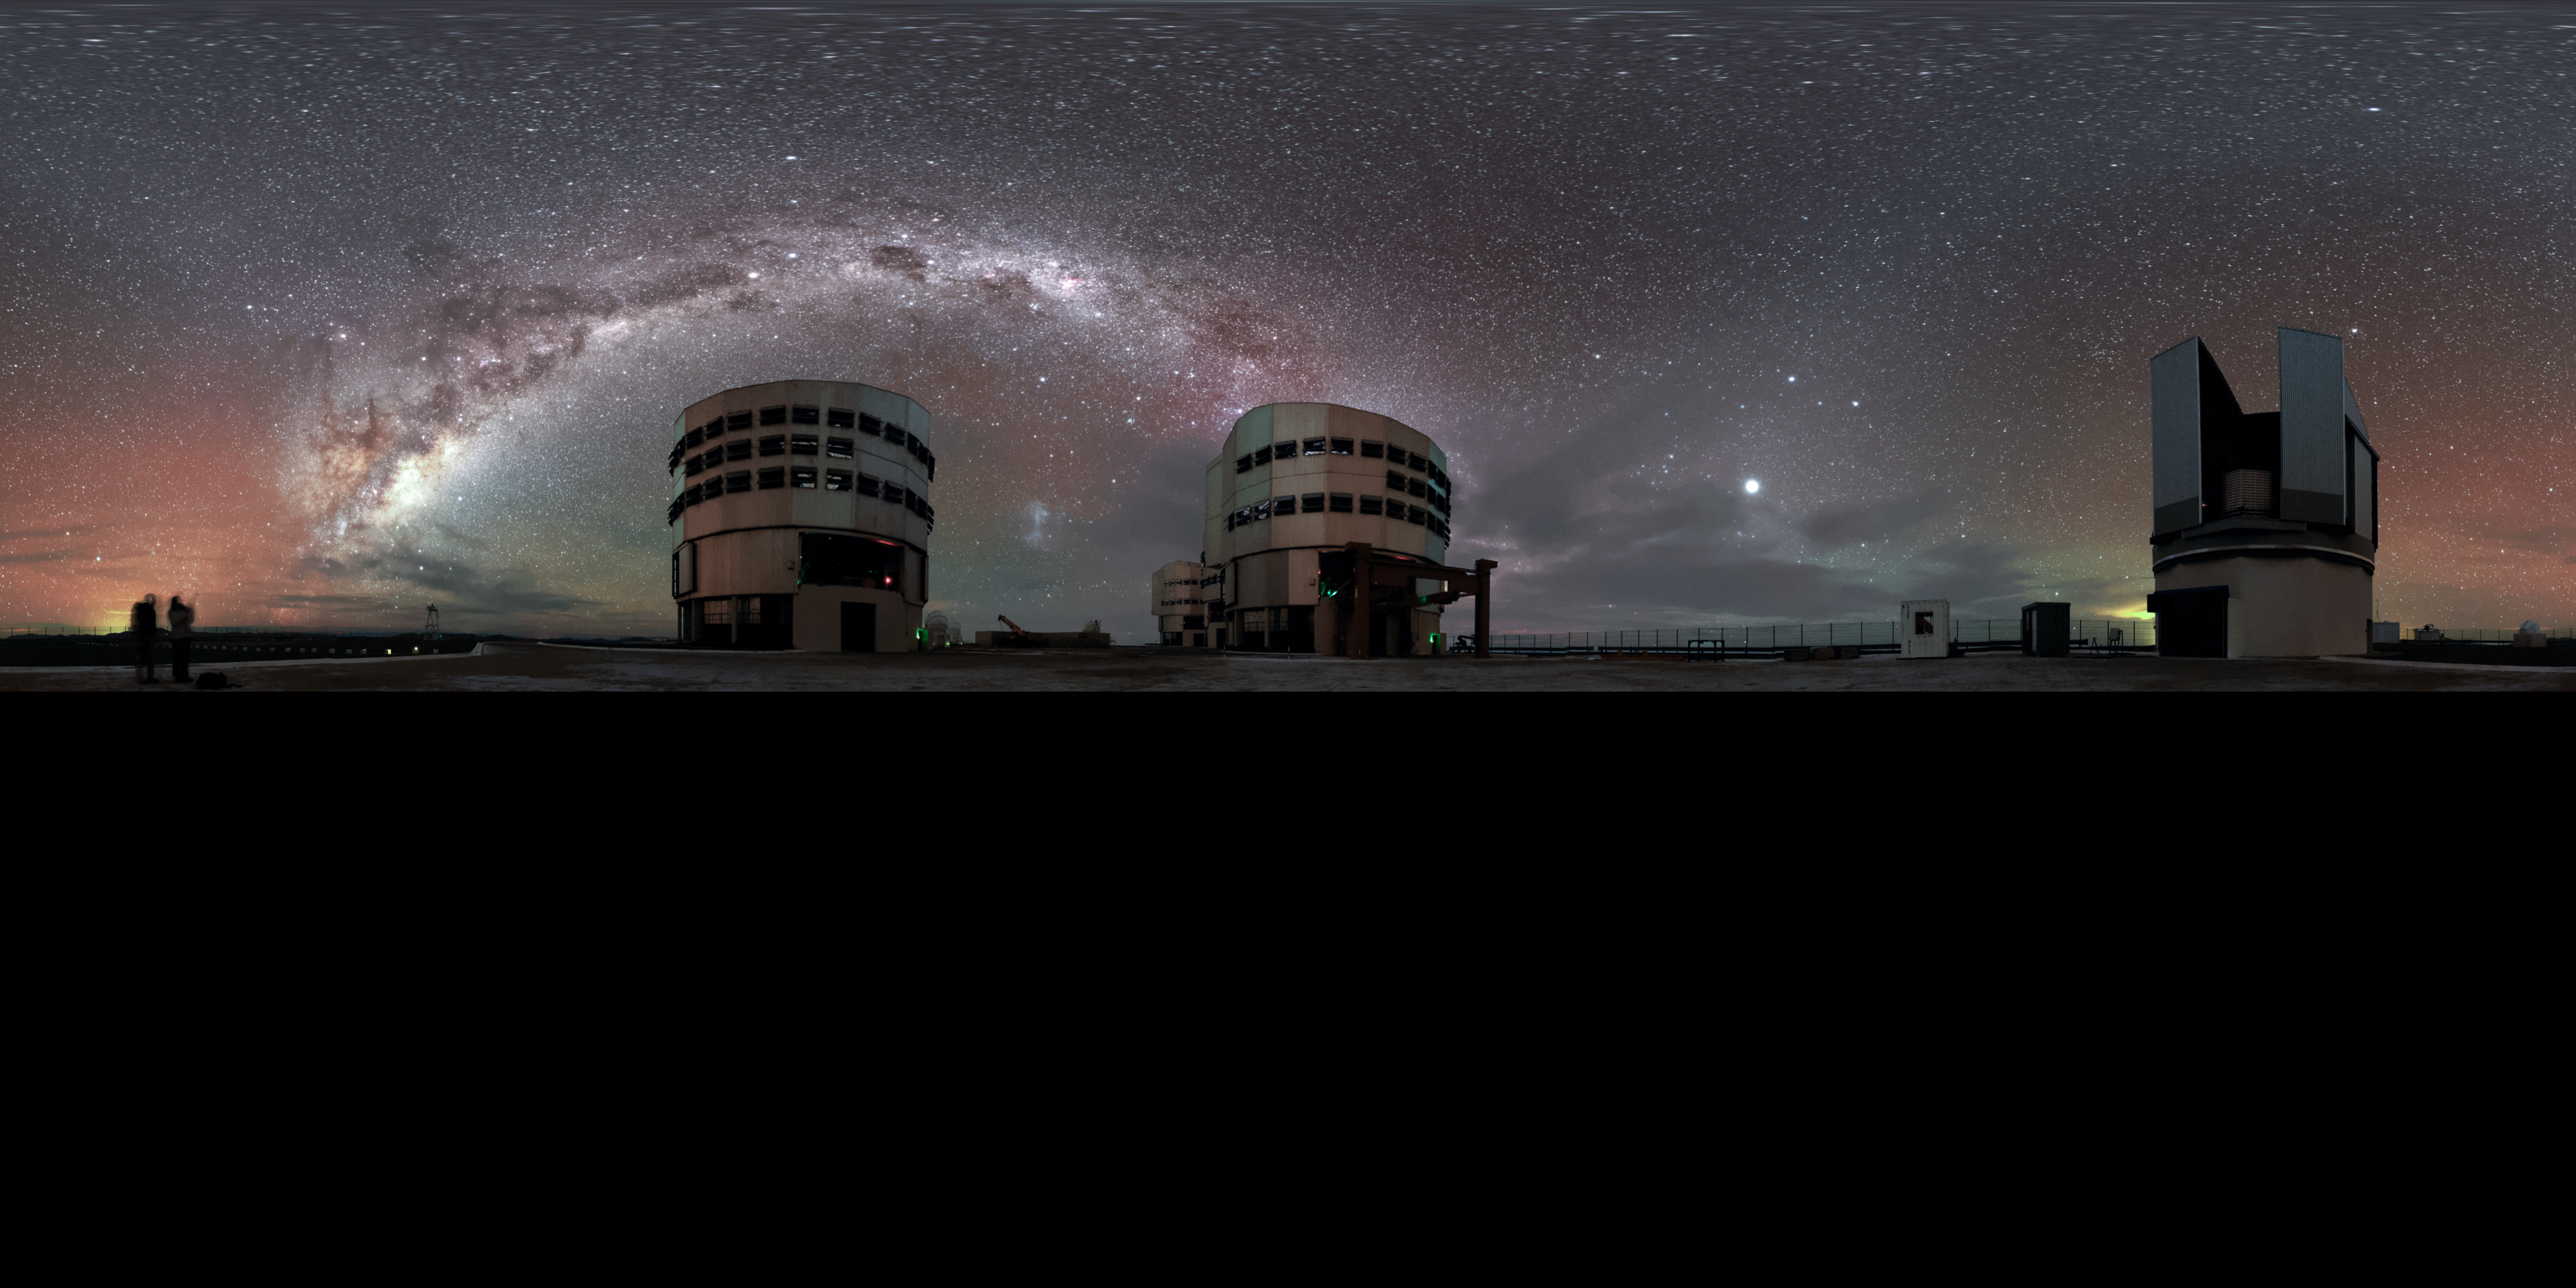

Panoramic Paranal perspective

The plane of the Milky Way — rippled with dust, gas and stars — elegantly stretches above the four Unit Telescopes of the Very Large Telescope (VLT), three lined up behind one another in the centre. The VLT Survey Telescope is also visible on the right in this unusual equirectangular panoramic perspective from ESO's Paranal Observatory in northern Chile. The red and green radiance scattering the sky is a luminescence known as airglow.

Credit: Jean-Marc Lecleire/PNA/ESO